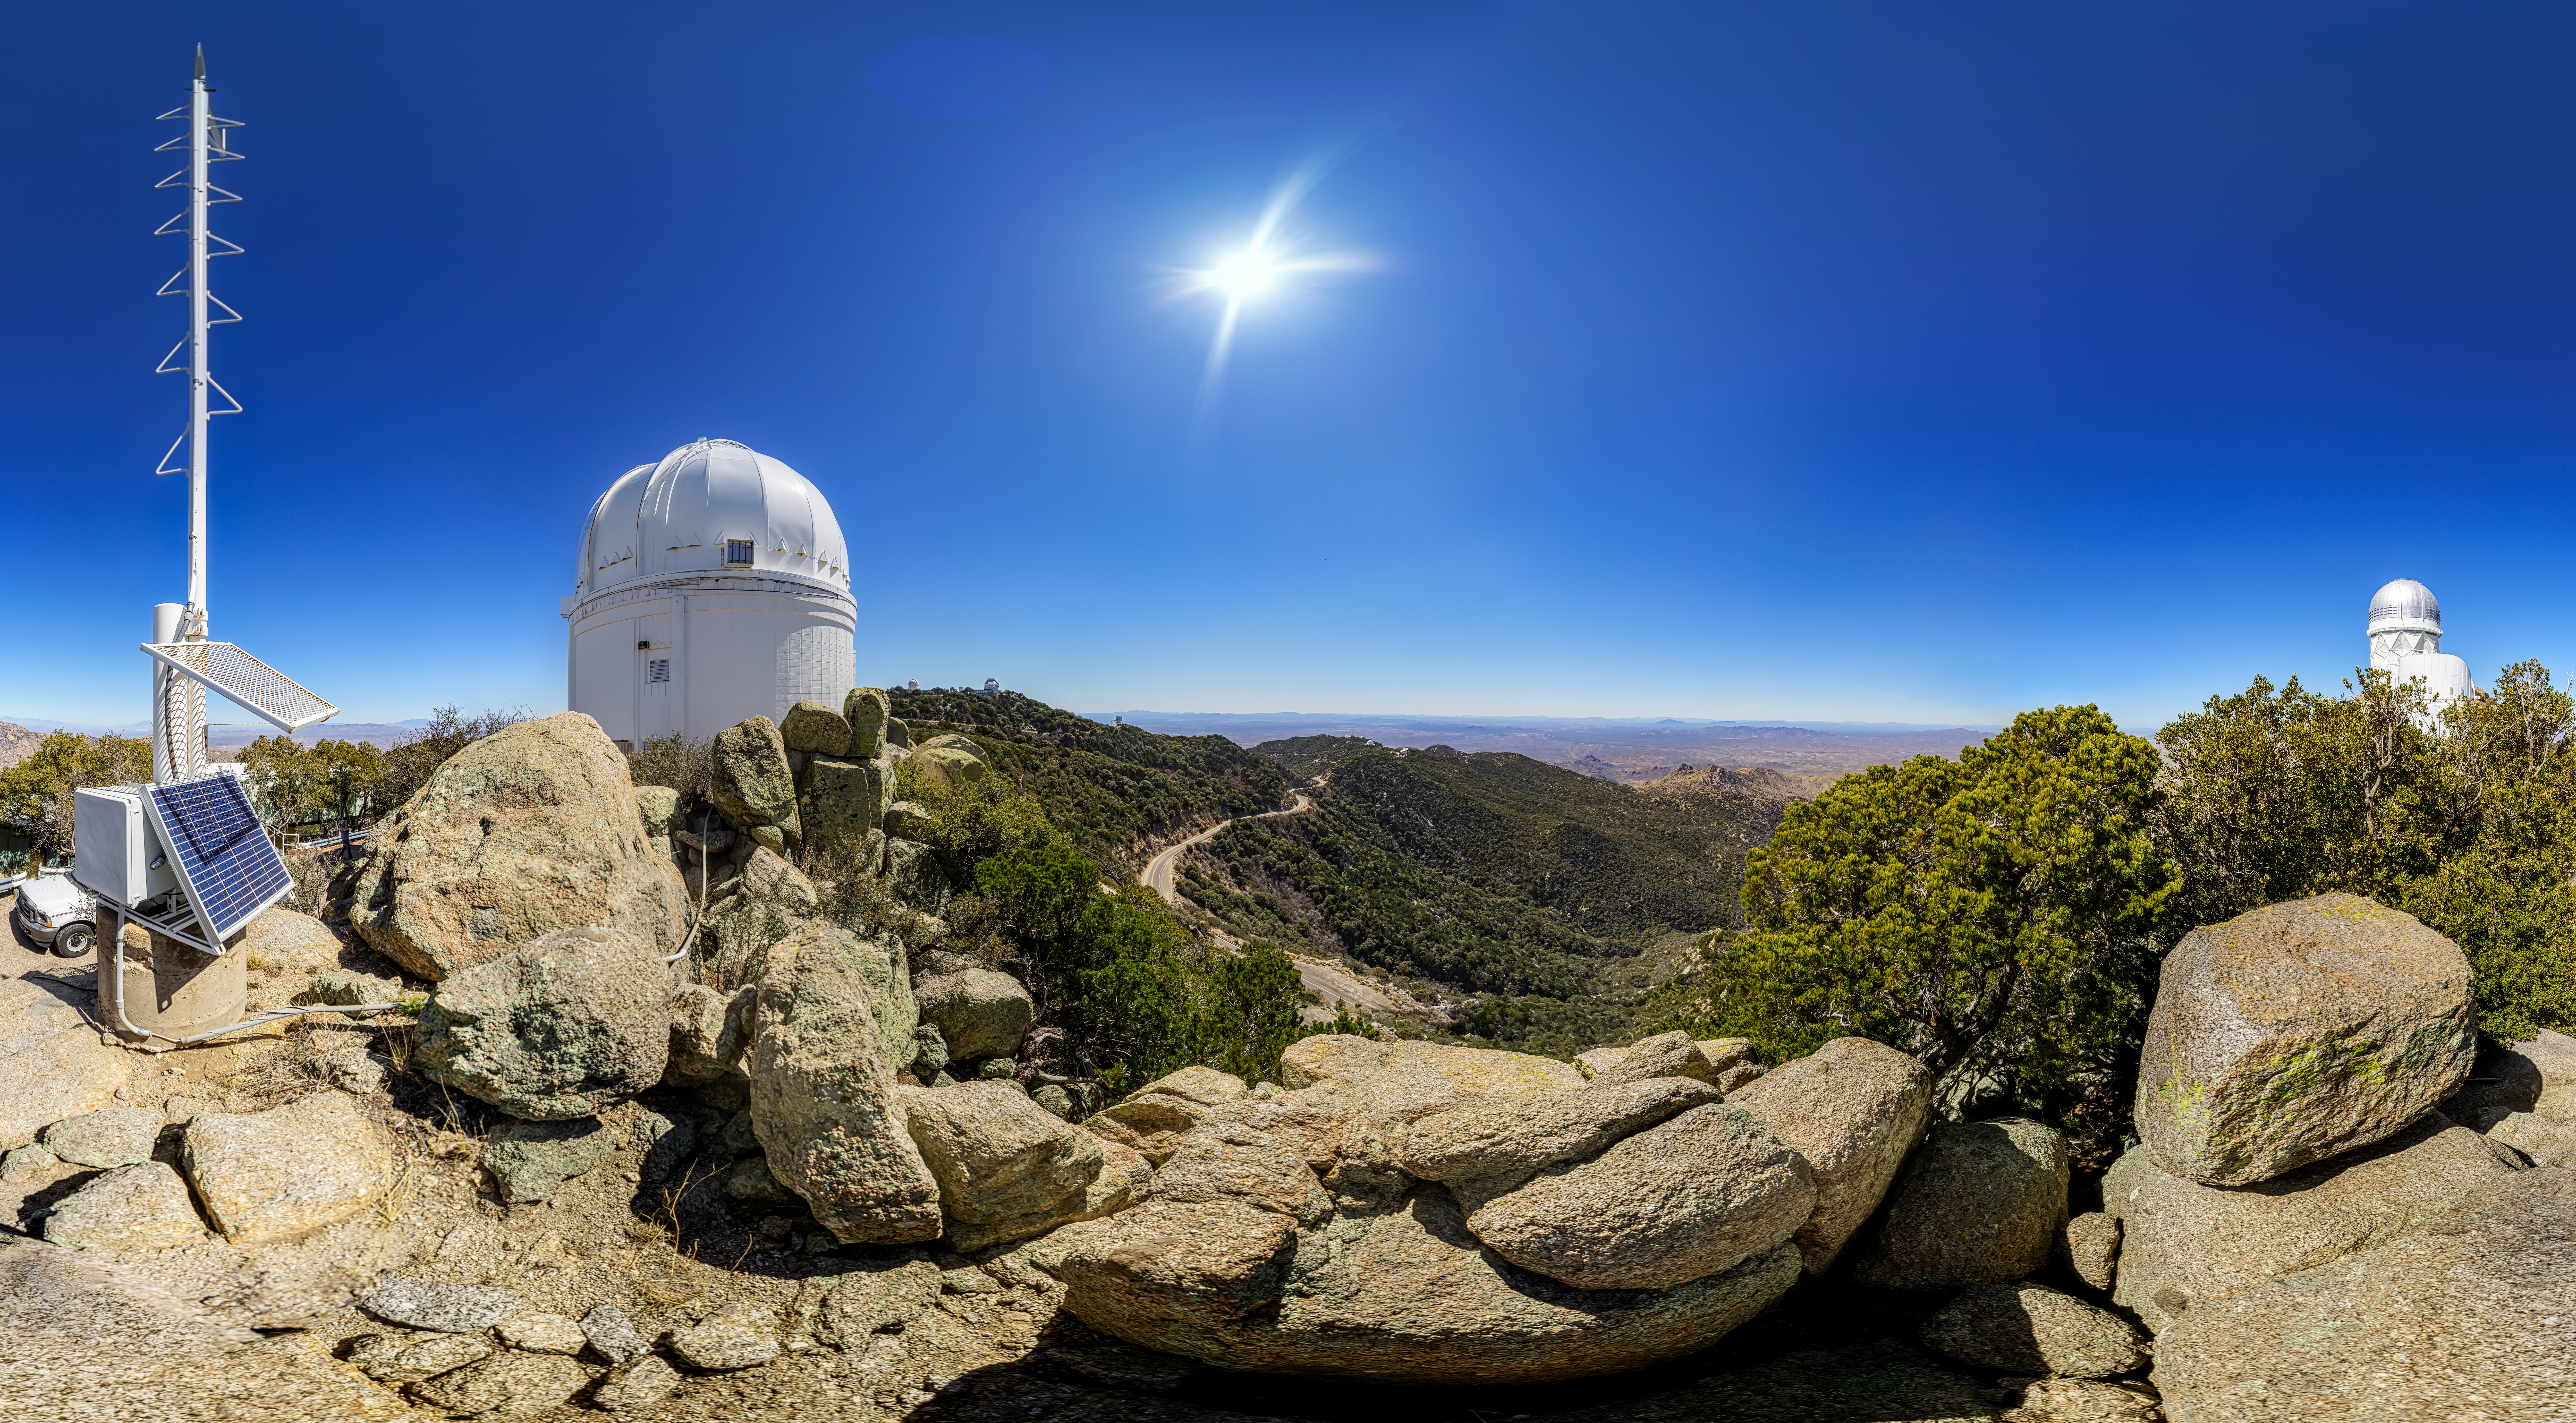

UA 0.9-meter Spacewatch Telescope

The UA 0.9-meter Spacewatch Telescope at Kitt Peak National Observatory (KPNO), a Program of NSF NOIRLab.

Credit: KPNO/NOIRLab/NSF/AURA/P. Horálek